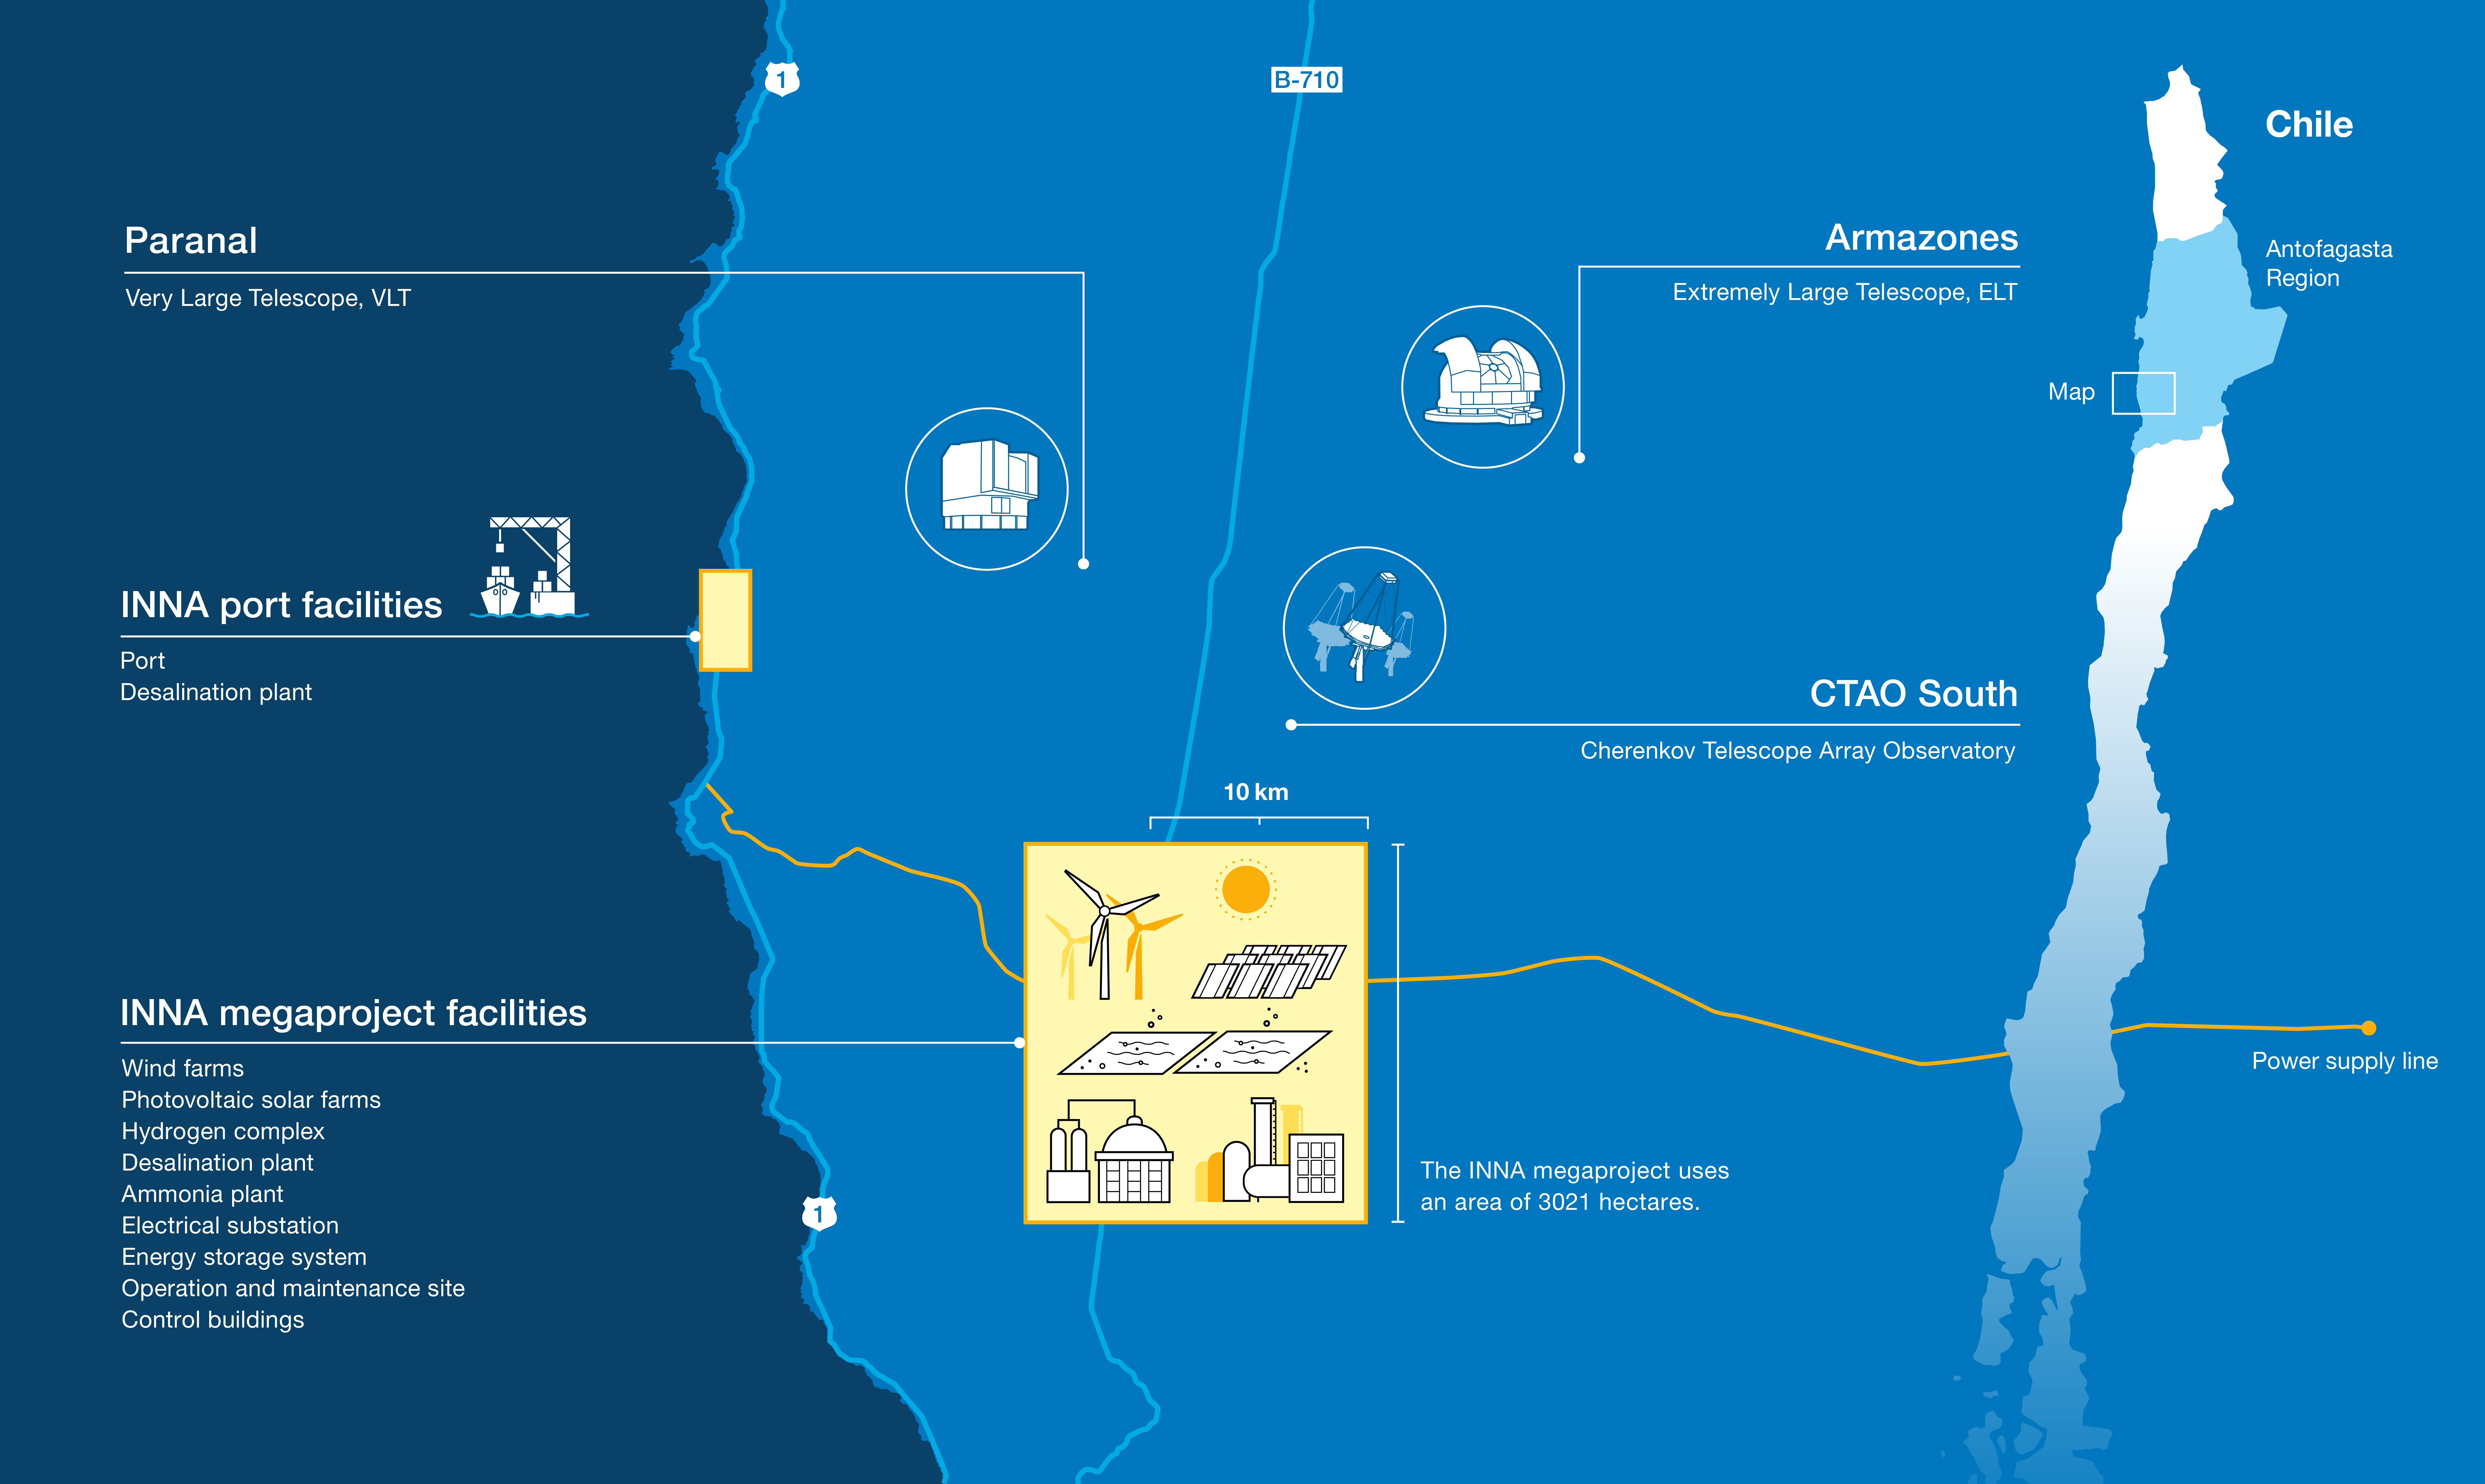

Location of ESO's observatories and the INNA megaproject

In December 2024, AES Andes, a subsidiary of the power company AES Corporation, submitted their industrial megaproject INNA for environmental impact evaluation. This complex, planned to be located just a few kilometres from ESO's Paranal Observatory in northern Chile, will have the size of a city like Chile's Valparaíso or Garching near Munich and poses a significant threat to the world's most pristine dark skies.

This map shows the location of facilities at ESO's Paranal Observatory and the planned location of the INNA project. It details the extension of the industrial complex across the Pacific coast and the Atacama Desert, and its proximity to some of the world's most advanced astronomical facilities: the Very Large Telescope (VLT), the Extremely Large Telescope (ELT), and the southern array of the Cherenkov Telescope Array Observatory (CTAO South). The map is based on publicly available information provided by AES when submitting the project for environmental assessment.

For more information, please check: https://www.eso.org/public/news/eso2501/.

Credit: ESO